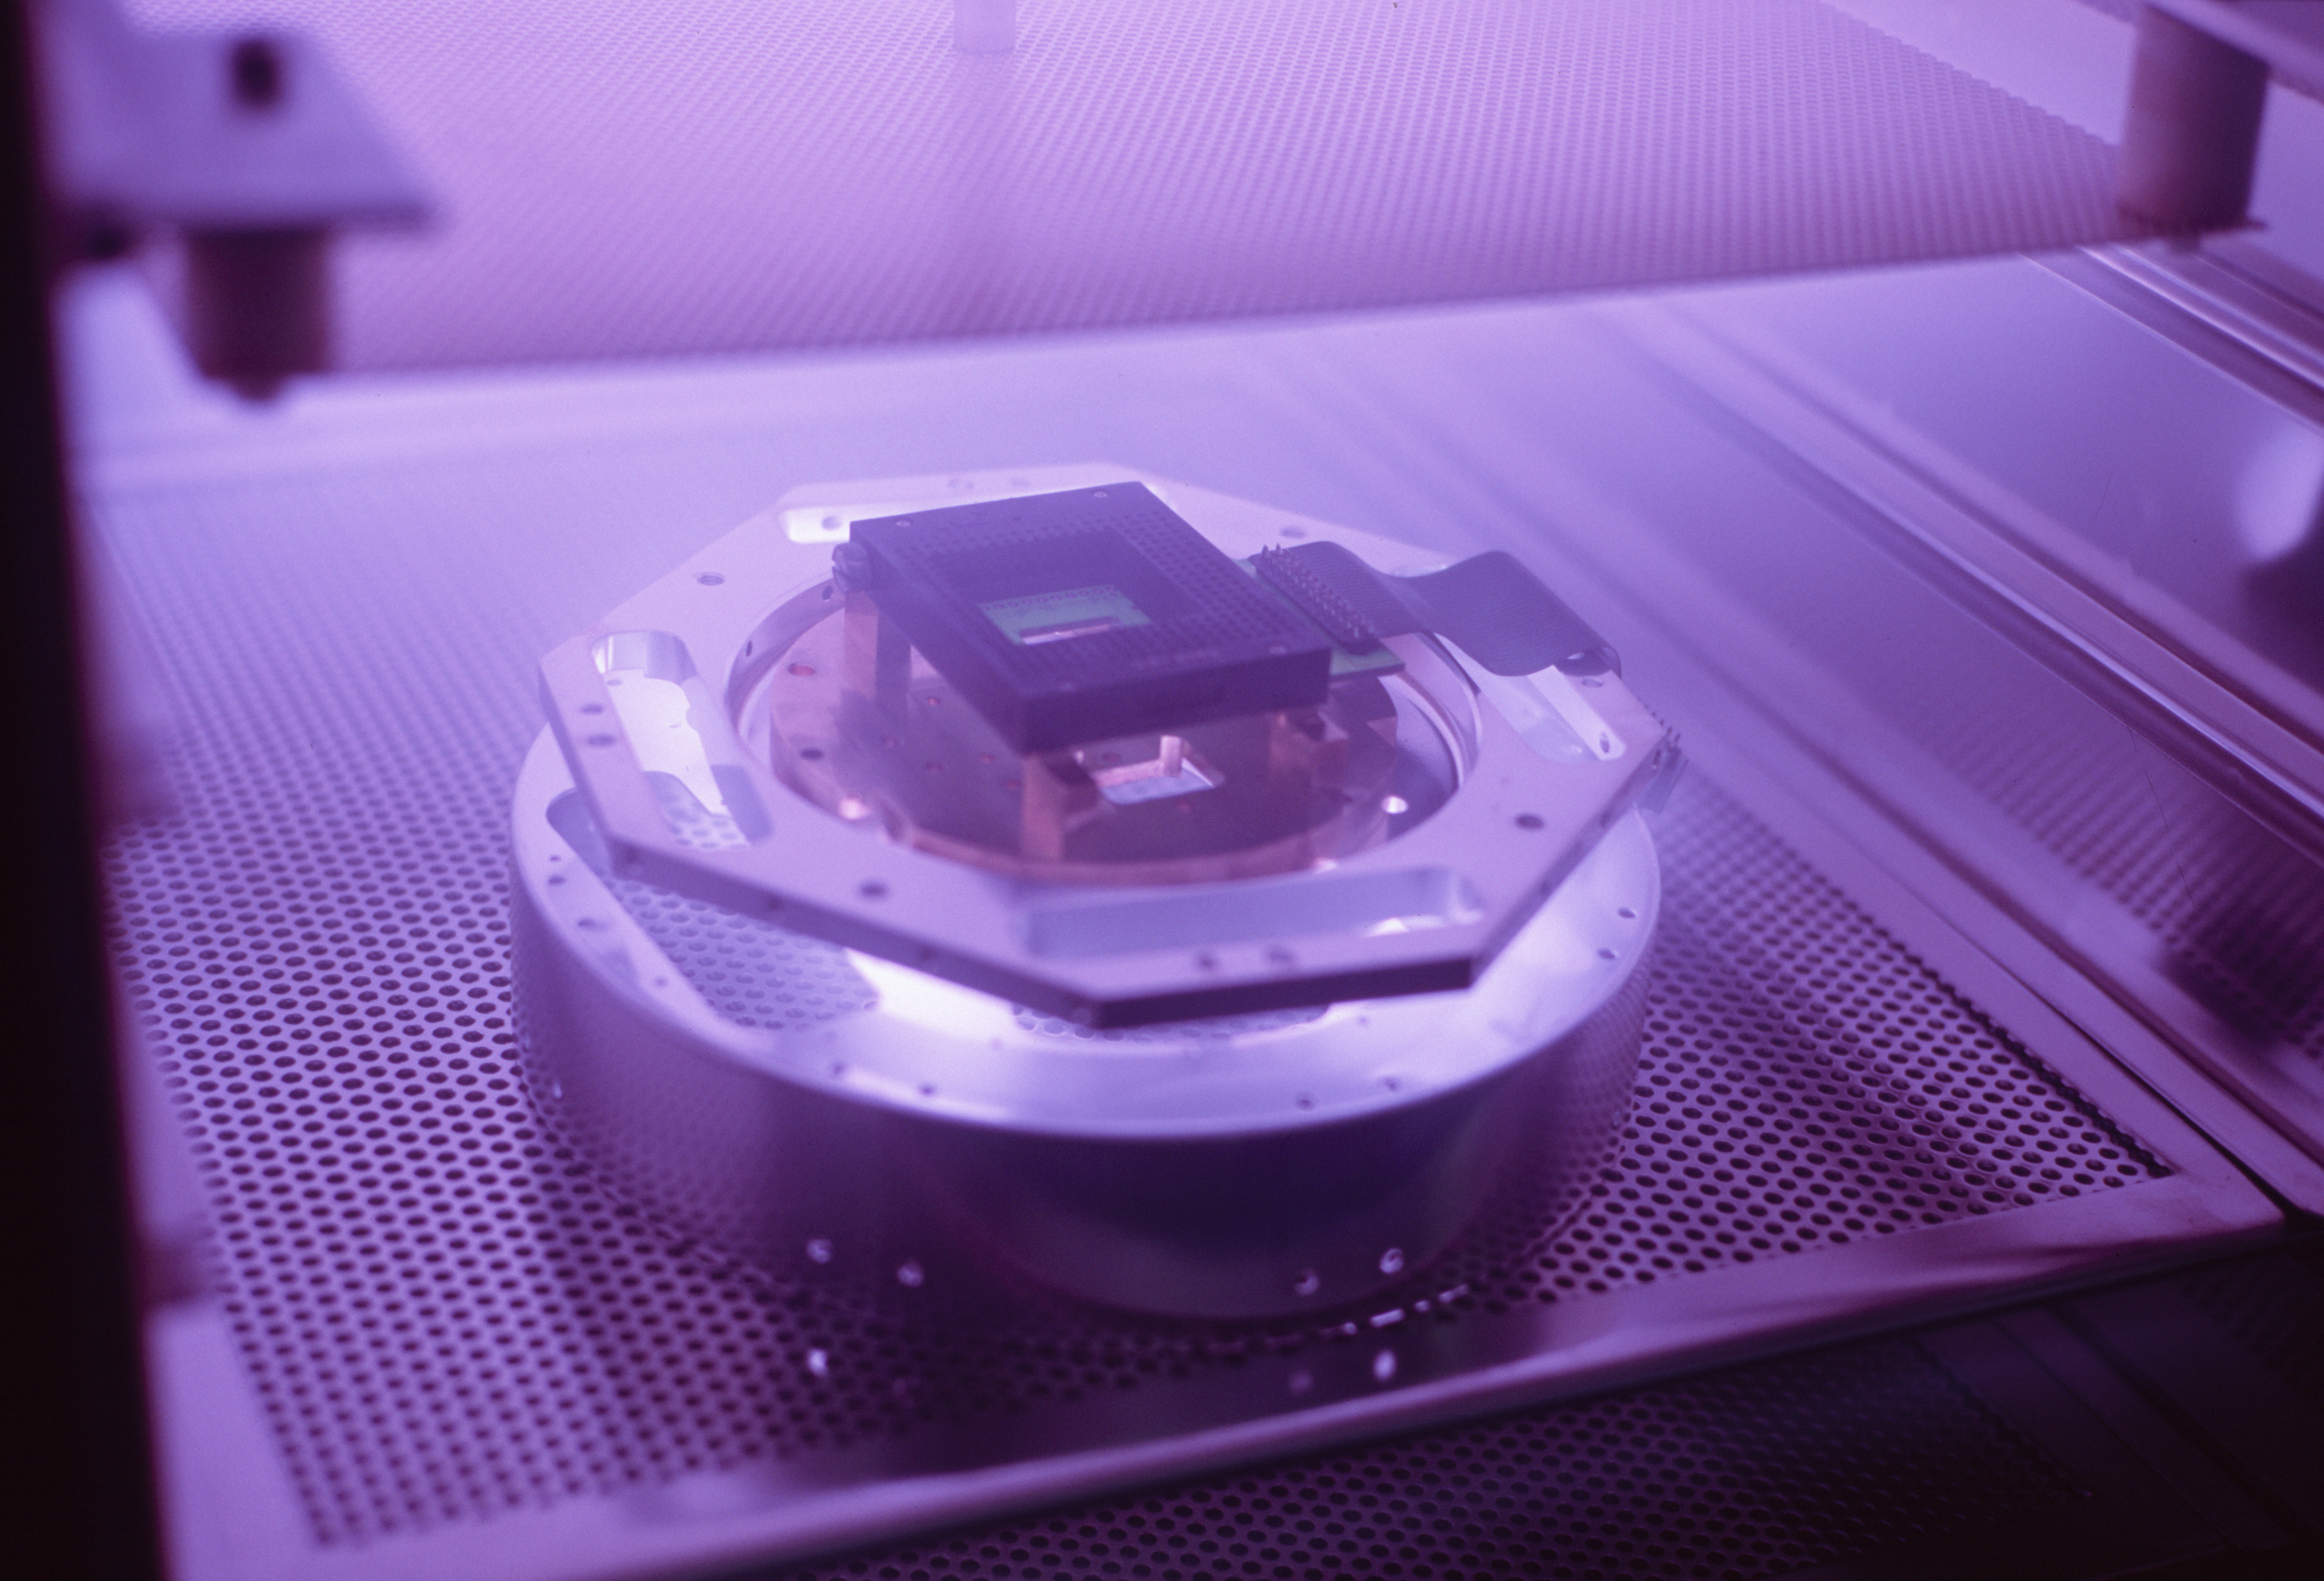

CCD cryostat head

Plasma cleaning of a CCD cryostat head in 2006.

Credit: ESO